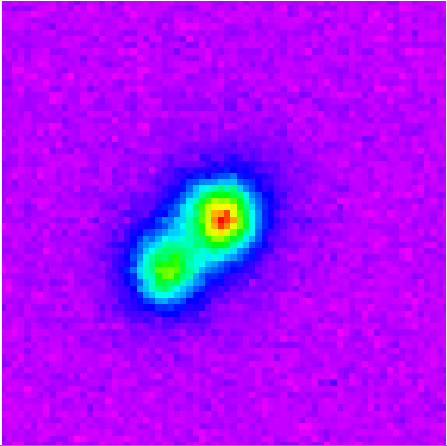

Original Gemini South detection image obtained on August 18, 2003 with PHOENIX

Original Gemini South detection image obtained on August 18, 2003 with PHOENIX using a narrow-band filter within the J-band. This image is 4x4 arc-seconds across and was obtained without adaptive optics.

Credit: International Gemini Observatory/NOIRLab/NSF/AURA/PHOENIX Image